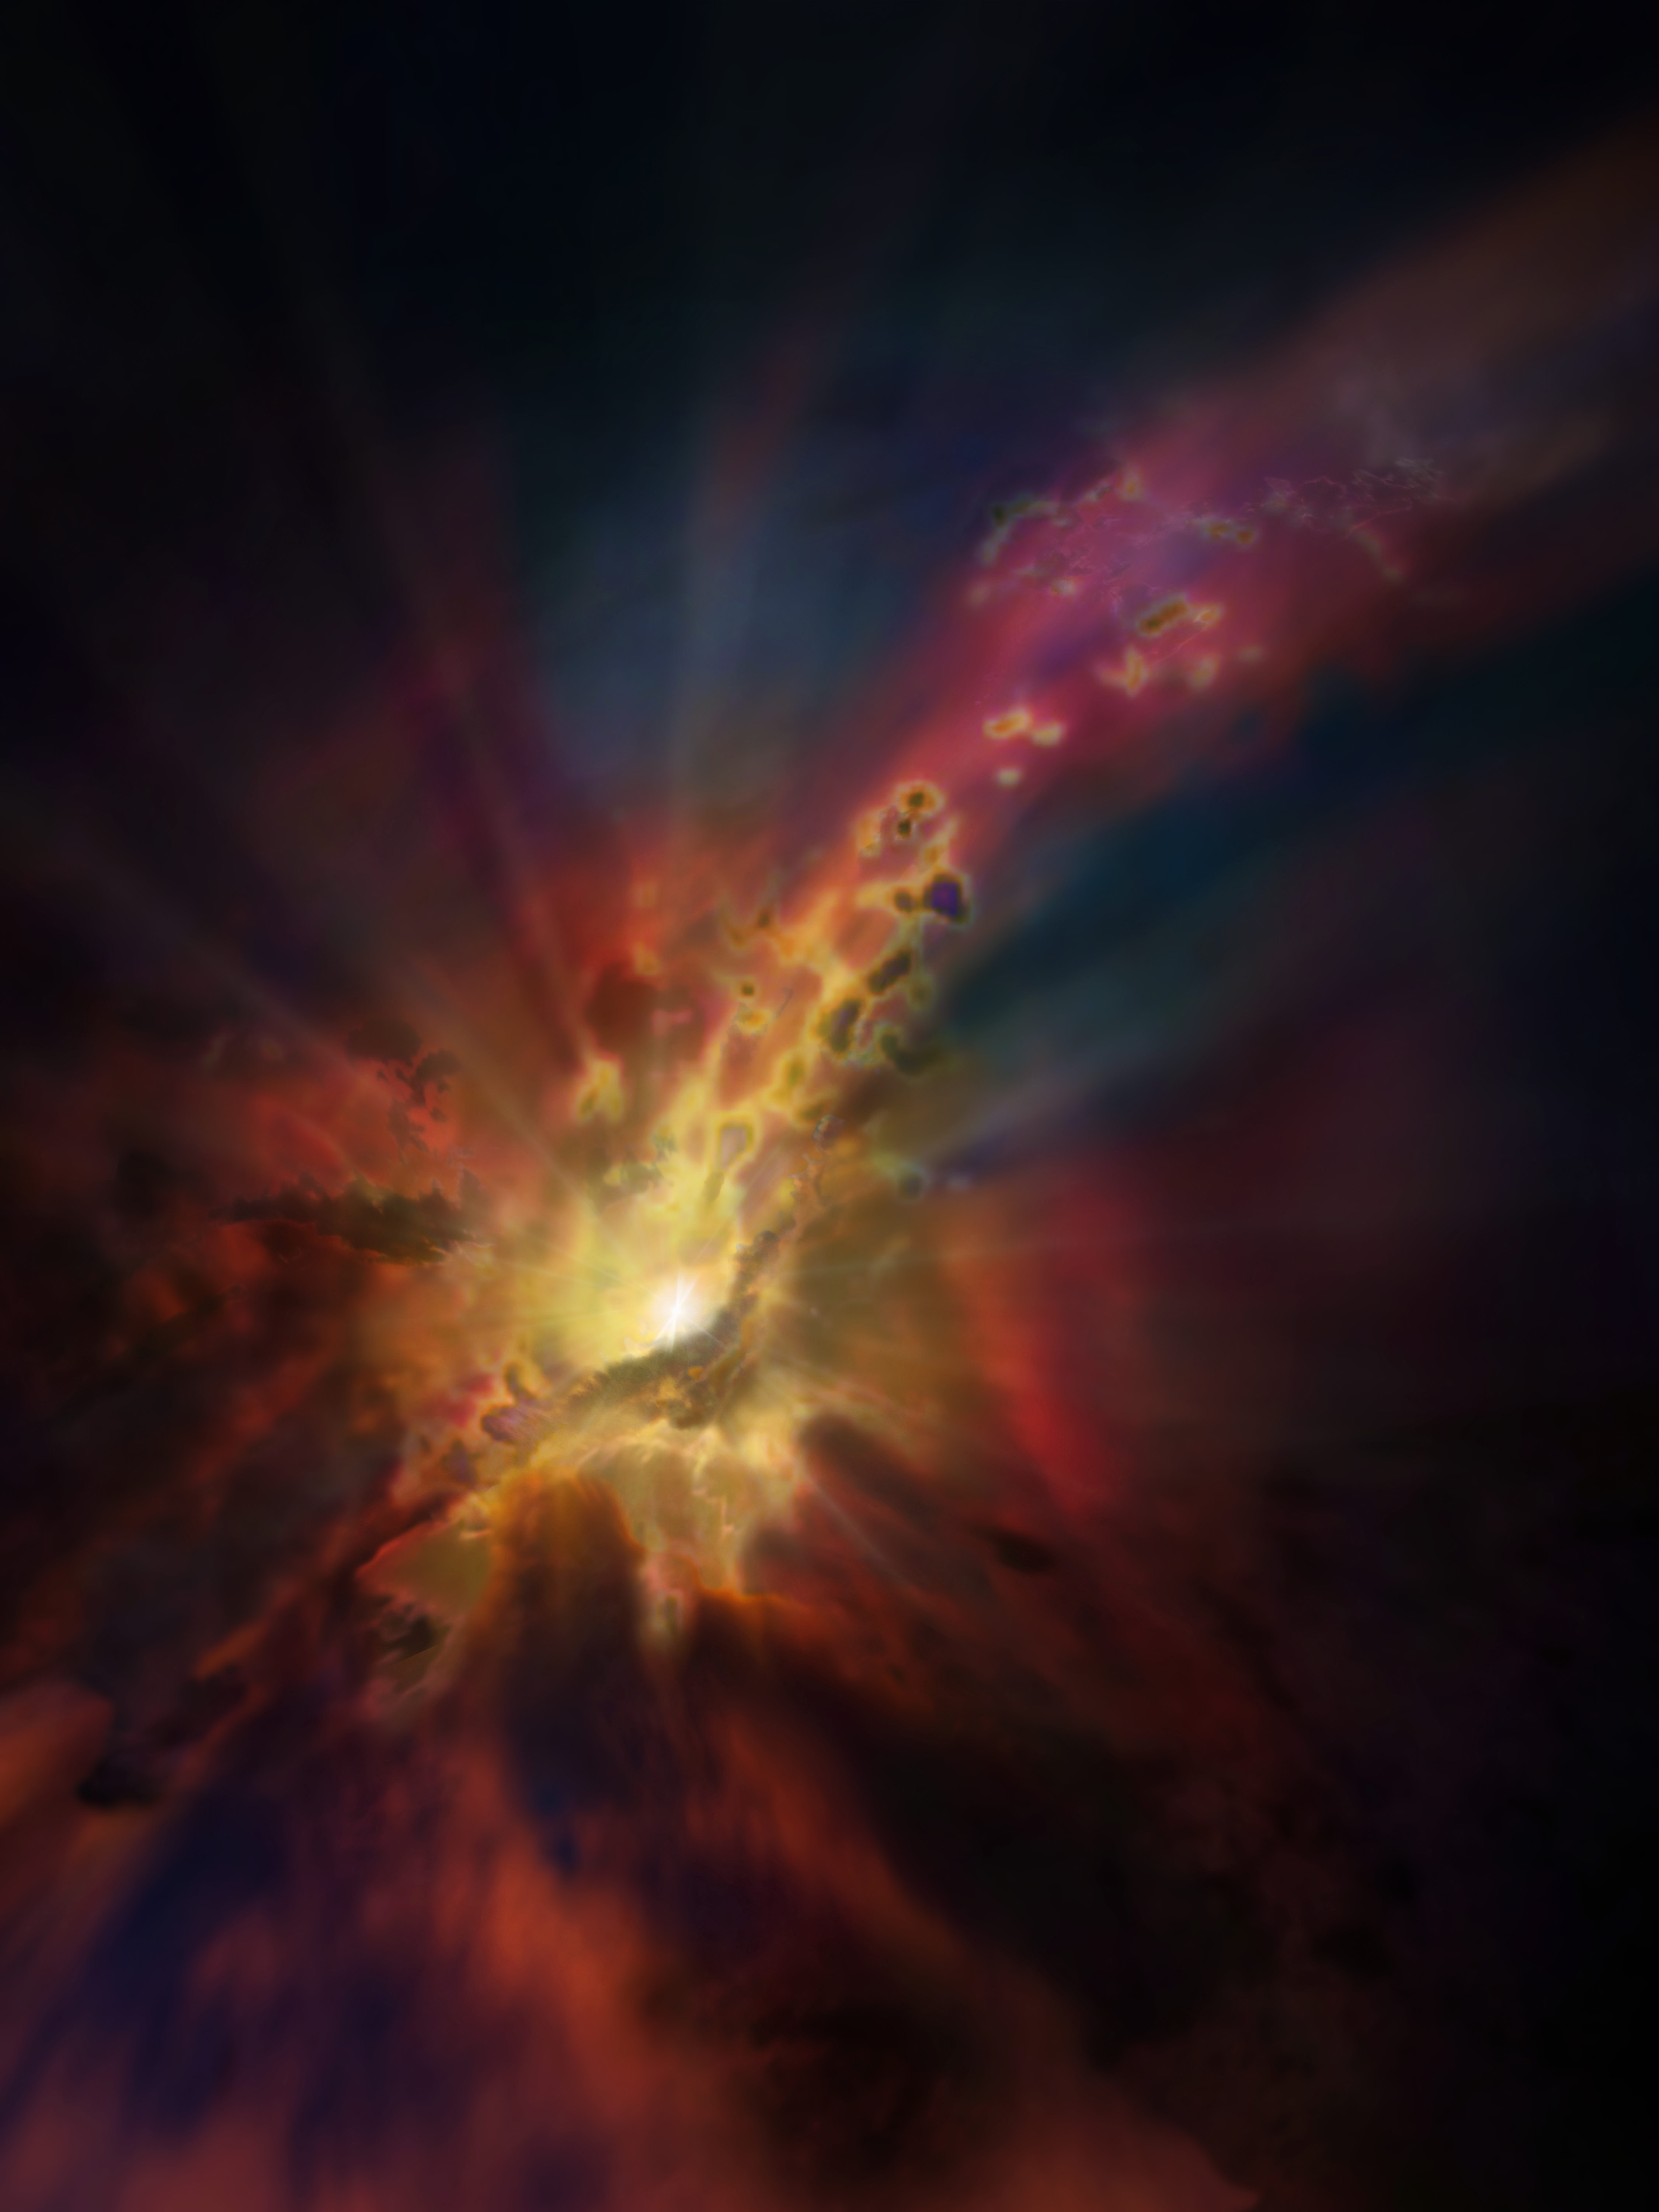

Artist’s impression of cold intergalactic rain

The cosmic weather report, as illustrated in this artist’s concept, calls for condensing clouds of cold molecular gas around the Abell 2597 Brightest Cluster Galaxy. The clouds condense out of the hot, ionised gas that suffuses the space between the galaxies in this cluster. New ALMA data show that these clouds are raining in on the galaxy, plunging toward the supermassive black hole at its centre.

Credit: NRAO/AUI/NSF; Dana Berry/SkyWorks; ALMA (ESO/NAOJ/NRAO)